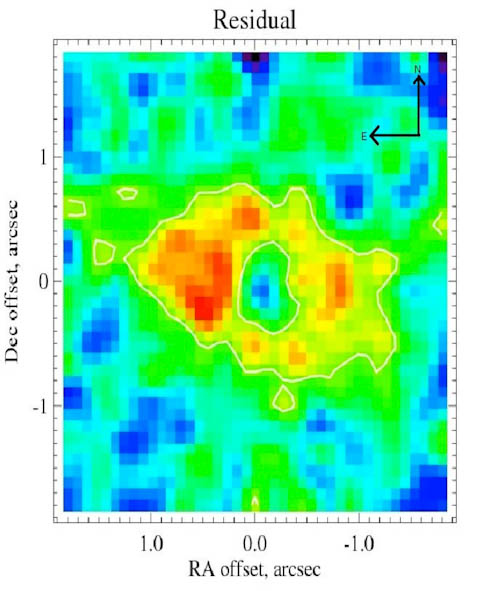

Emission from the HD191089 debris disk

18 micron emission from the HD191089 debris disk measured using T-ReCS on Gemini South. The disk is extended at a position angle 80° east of north. The east side is 20% brighter than the other, suggesting the presence of a planet, and the central 28AU is nearly empty of emitting dust. The star has been subtracted from the center of the image, with the brightest emission plotted as red. (1 arcsecond corresponds to approximately 54AU at the distance of HD191089.)

Credit: International Gemini Observatory/NOIRLab/NSF/AURA